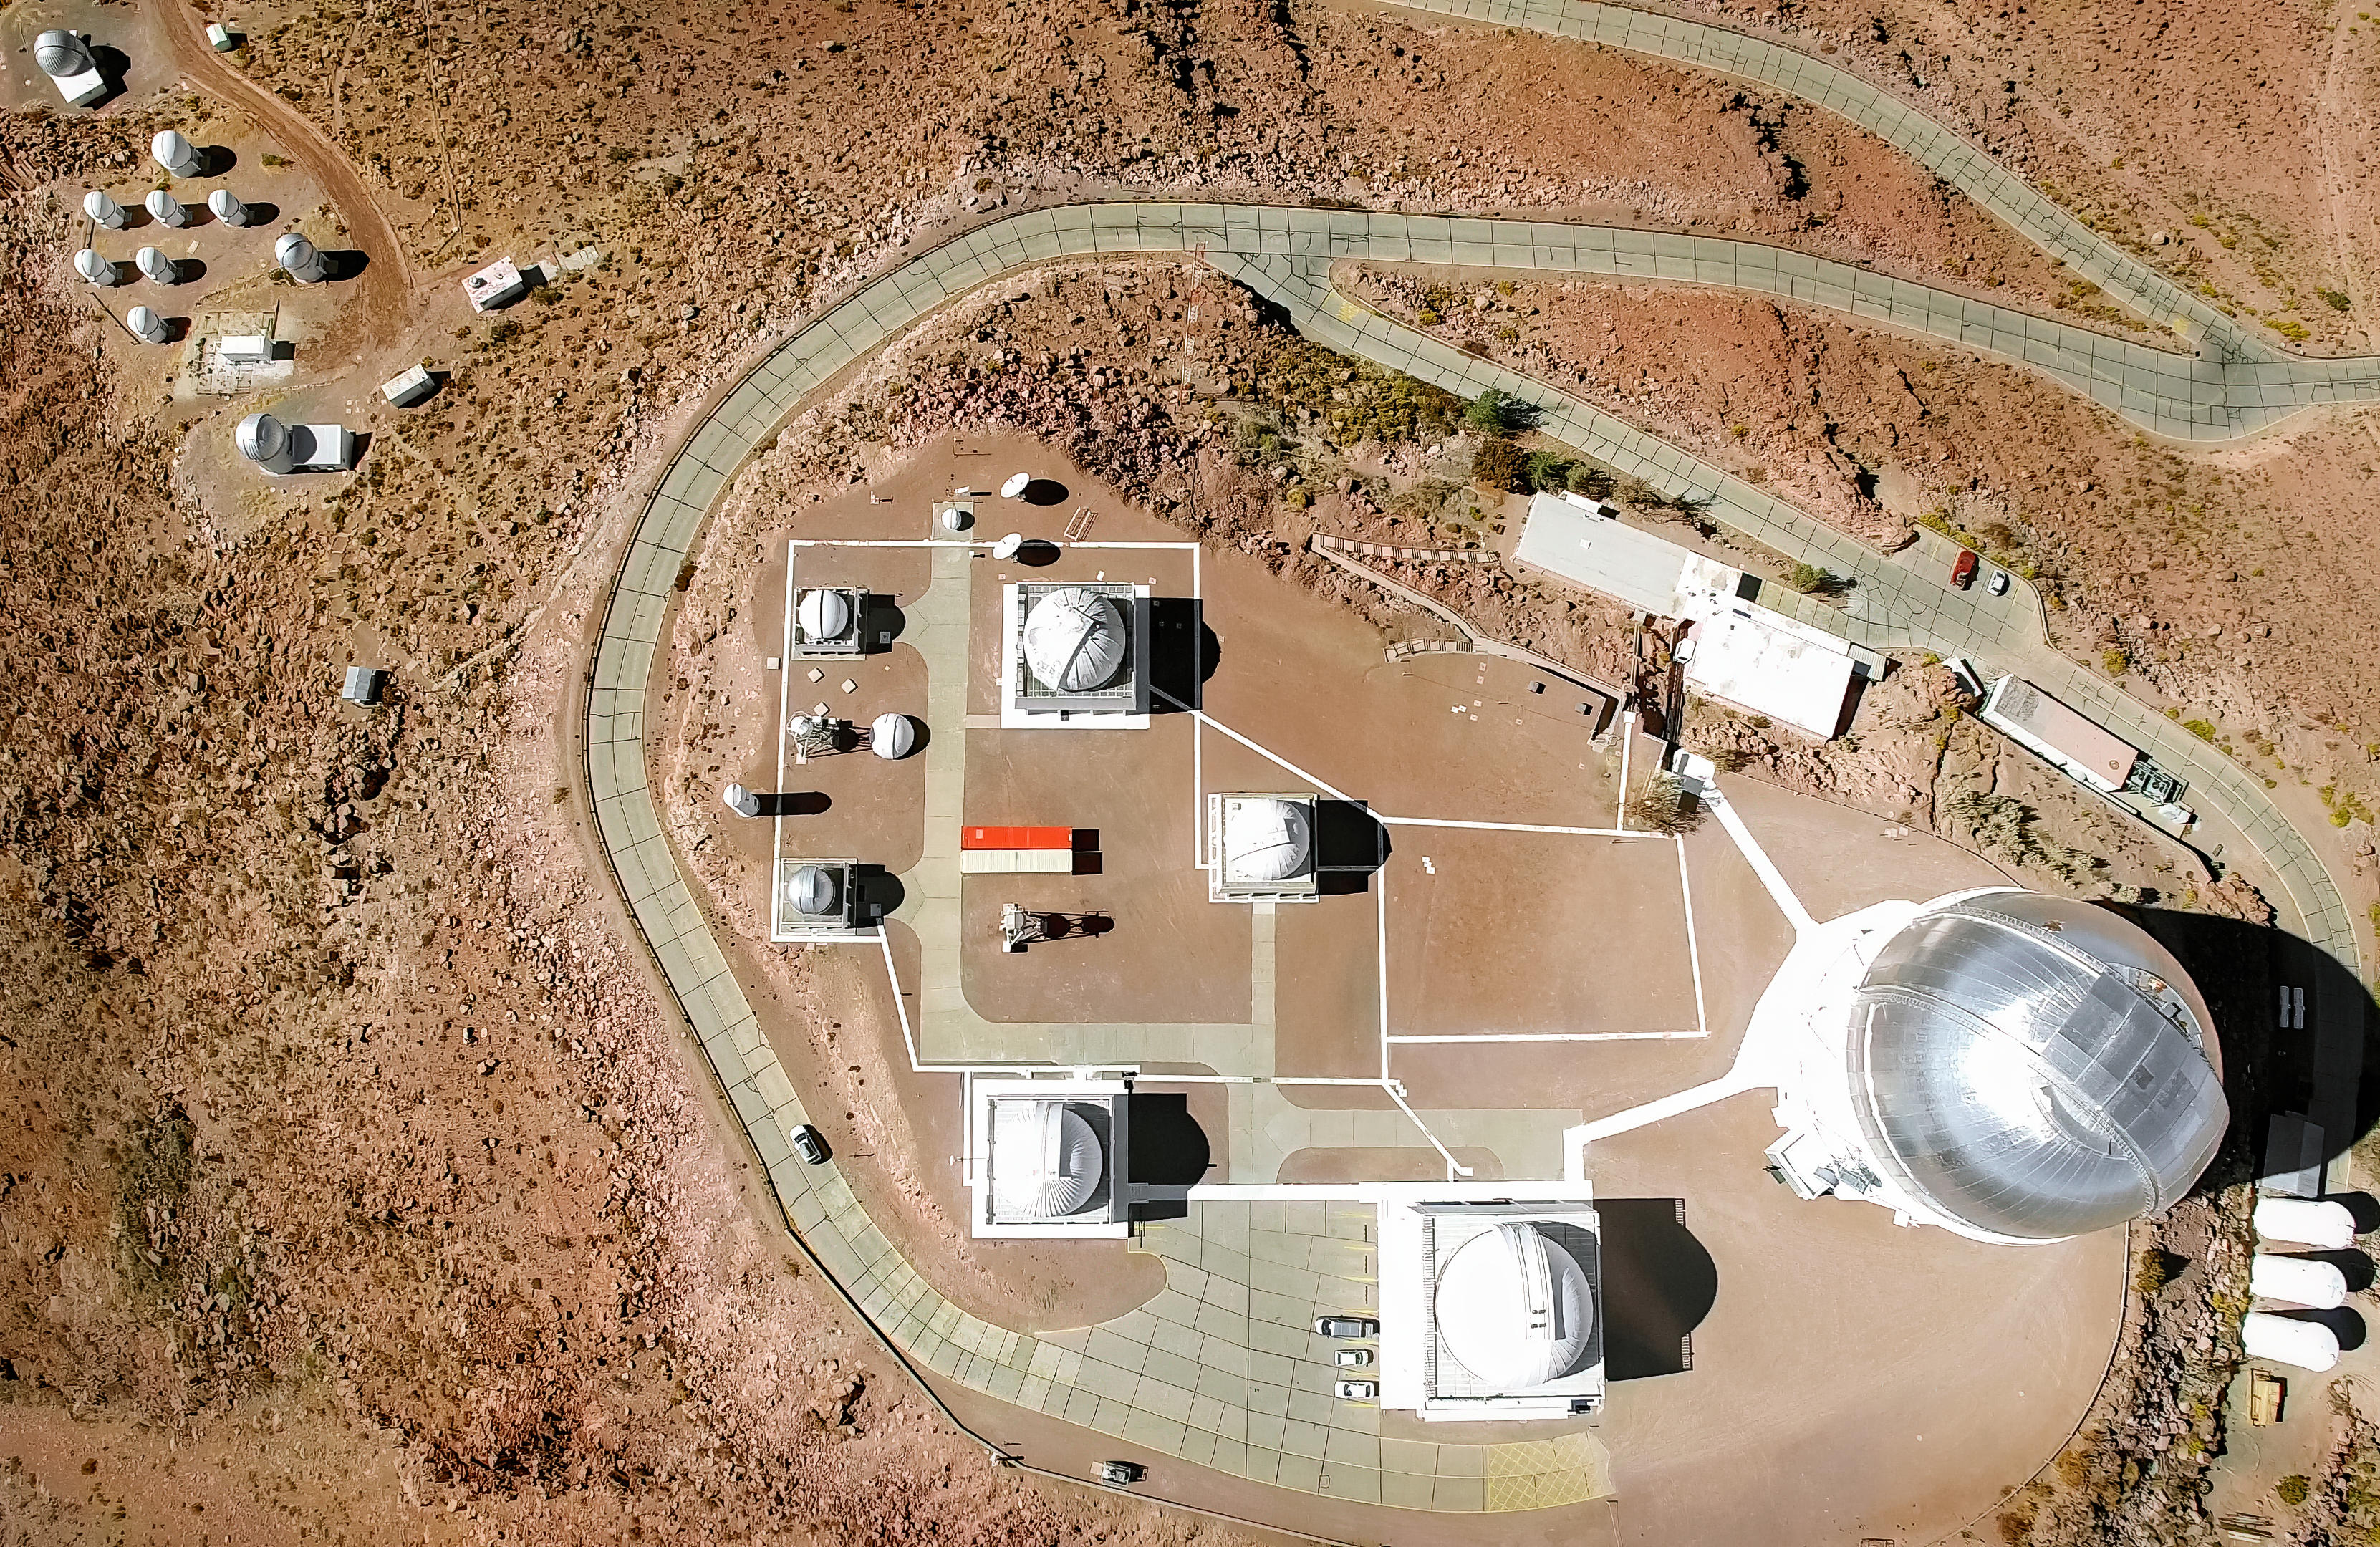

Cerro Tololo Inter-American Observatory aerial view

Cerro Tololo Inter-American Observatory aerial view.

Credit: CTIO/NOIRLab/NSF/AURA/D. Munizaga